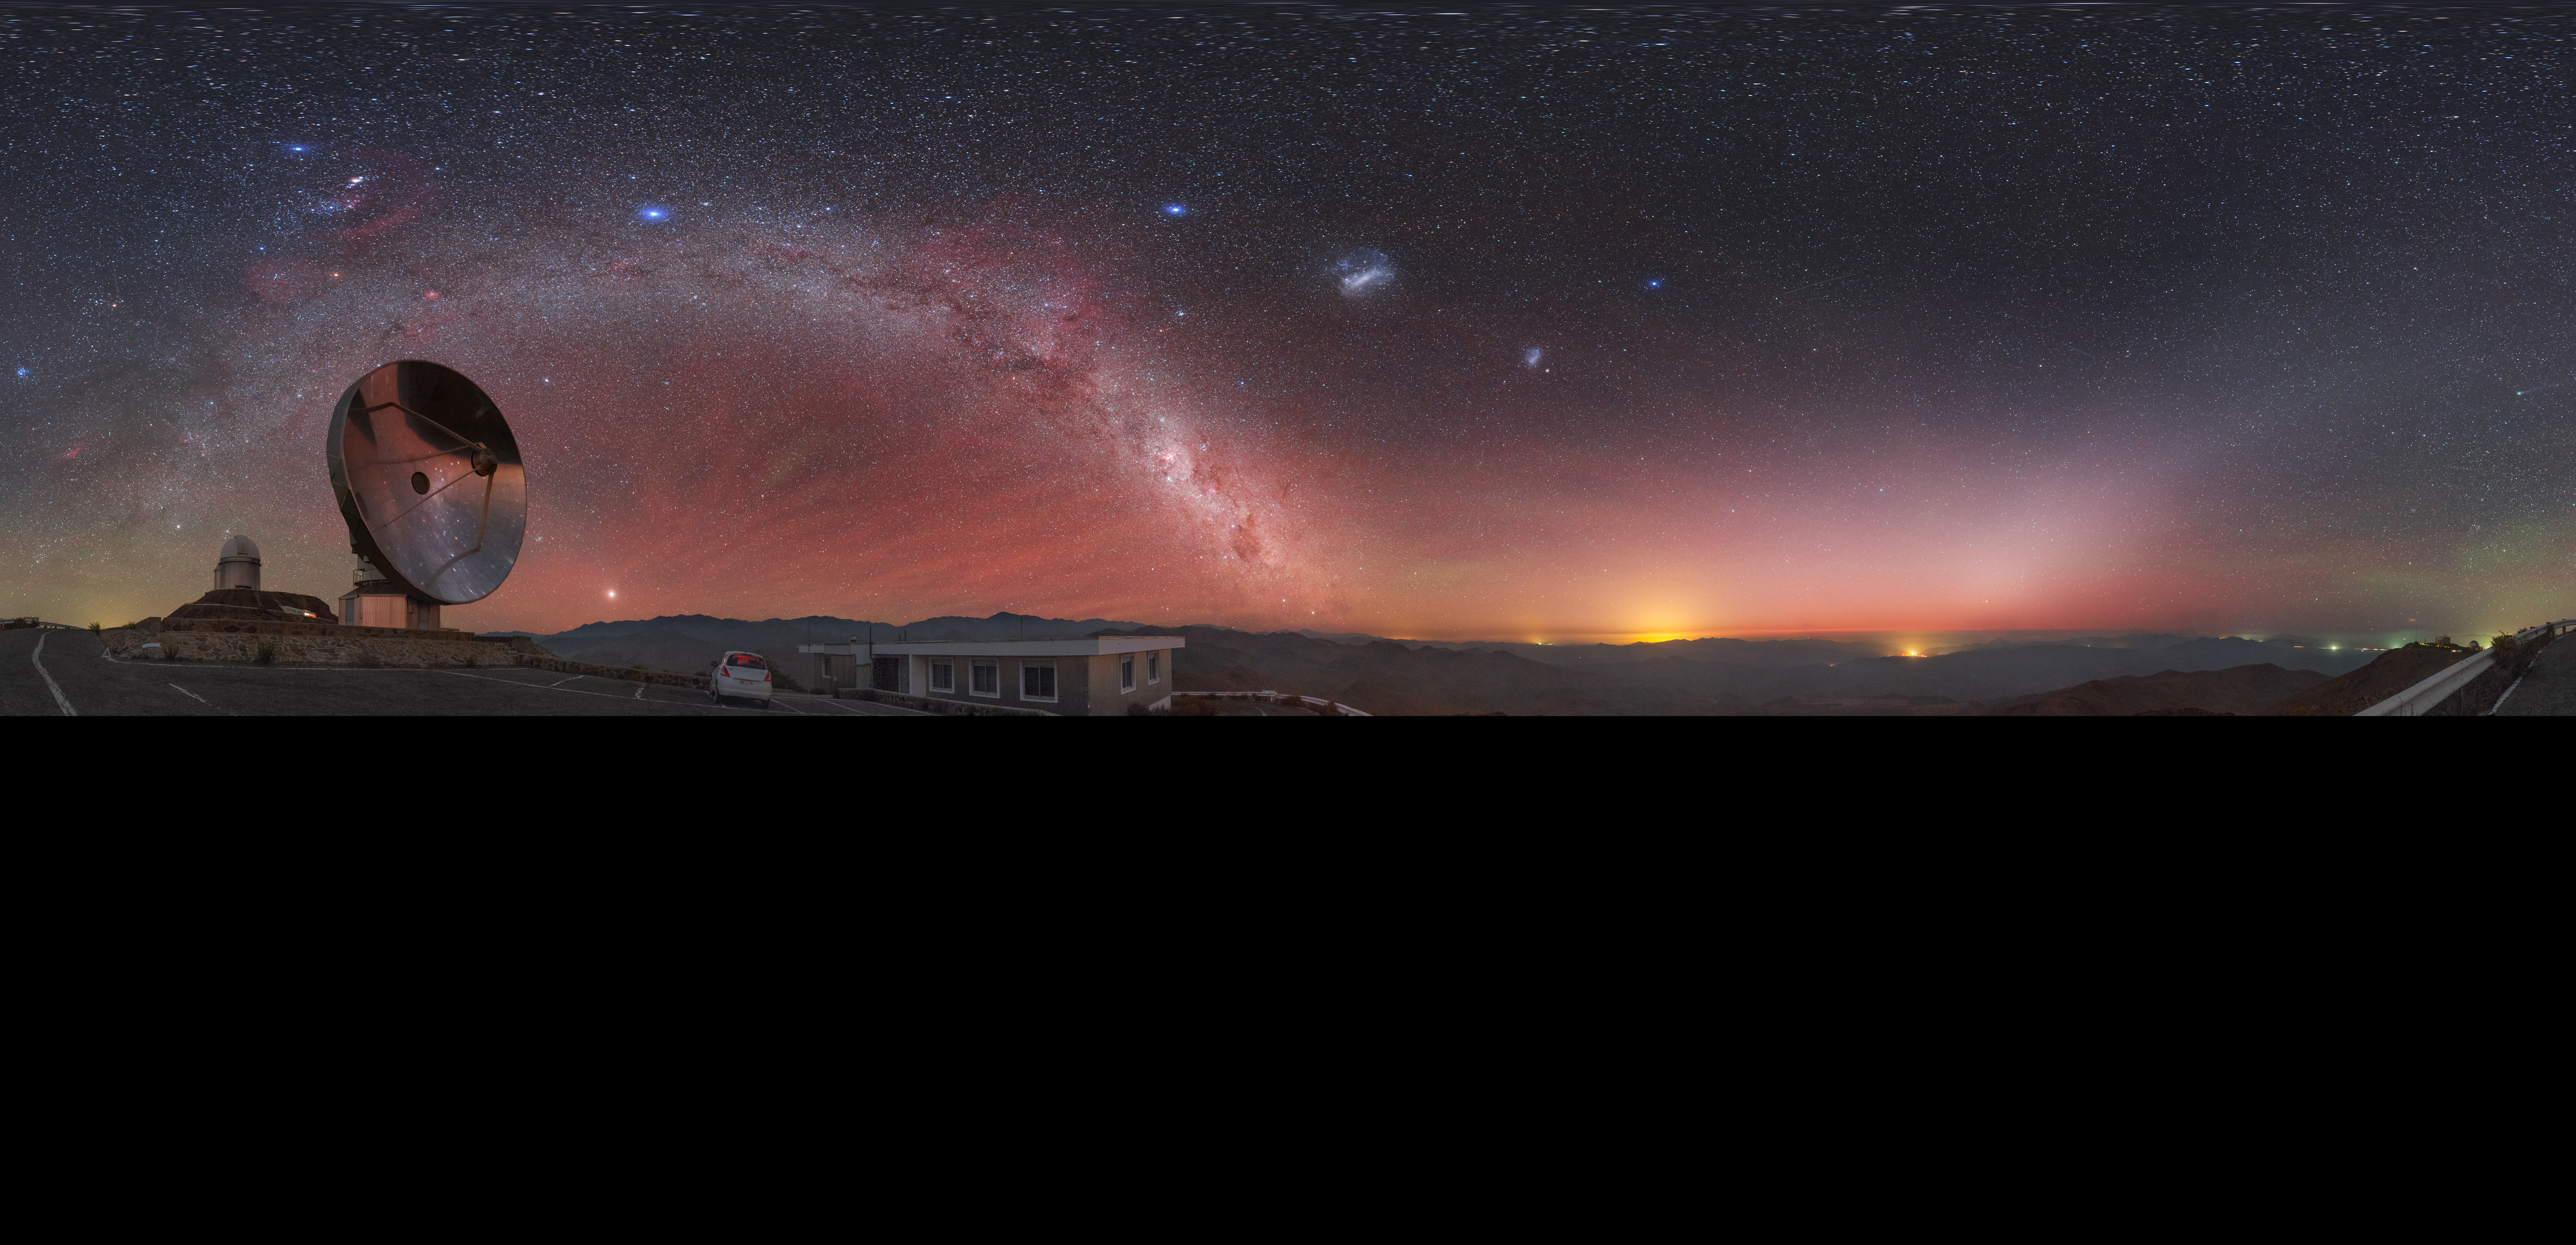

View above the Swedish/ESO Submillimetre Telescope

A reddish hue — called airglow — fills the sky above the decommissioned Swedish/ESO Submillimetre Telescope (SEST), located at ESO's La Silla Observatory in northern Chile. The unmistakable green glow of a distant comet, the majestic Milky Way and the Magellanic Clouds adorn the night sky in this extended to 360 x 180 degrees (with black) panorama image.

Credit: P. Horálek/ESO